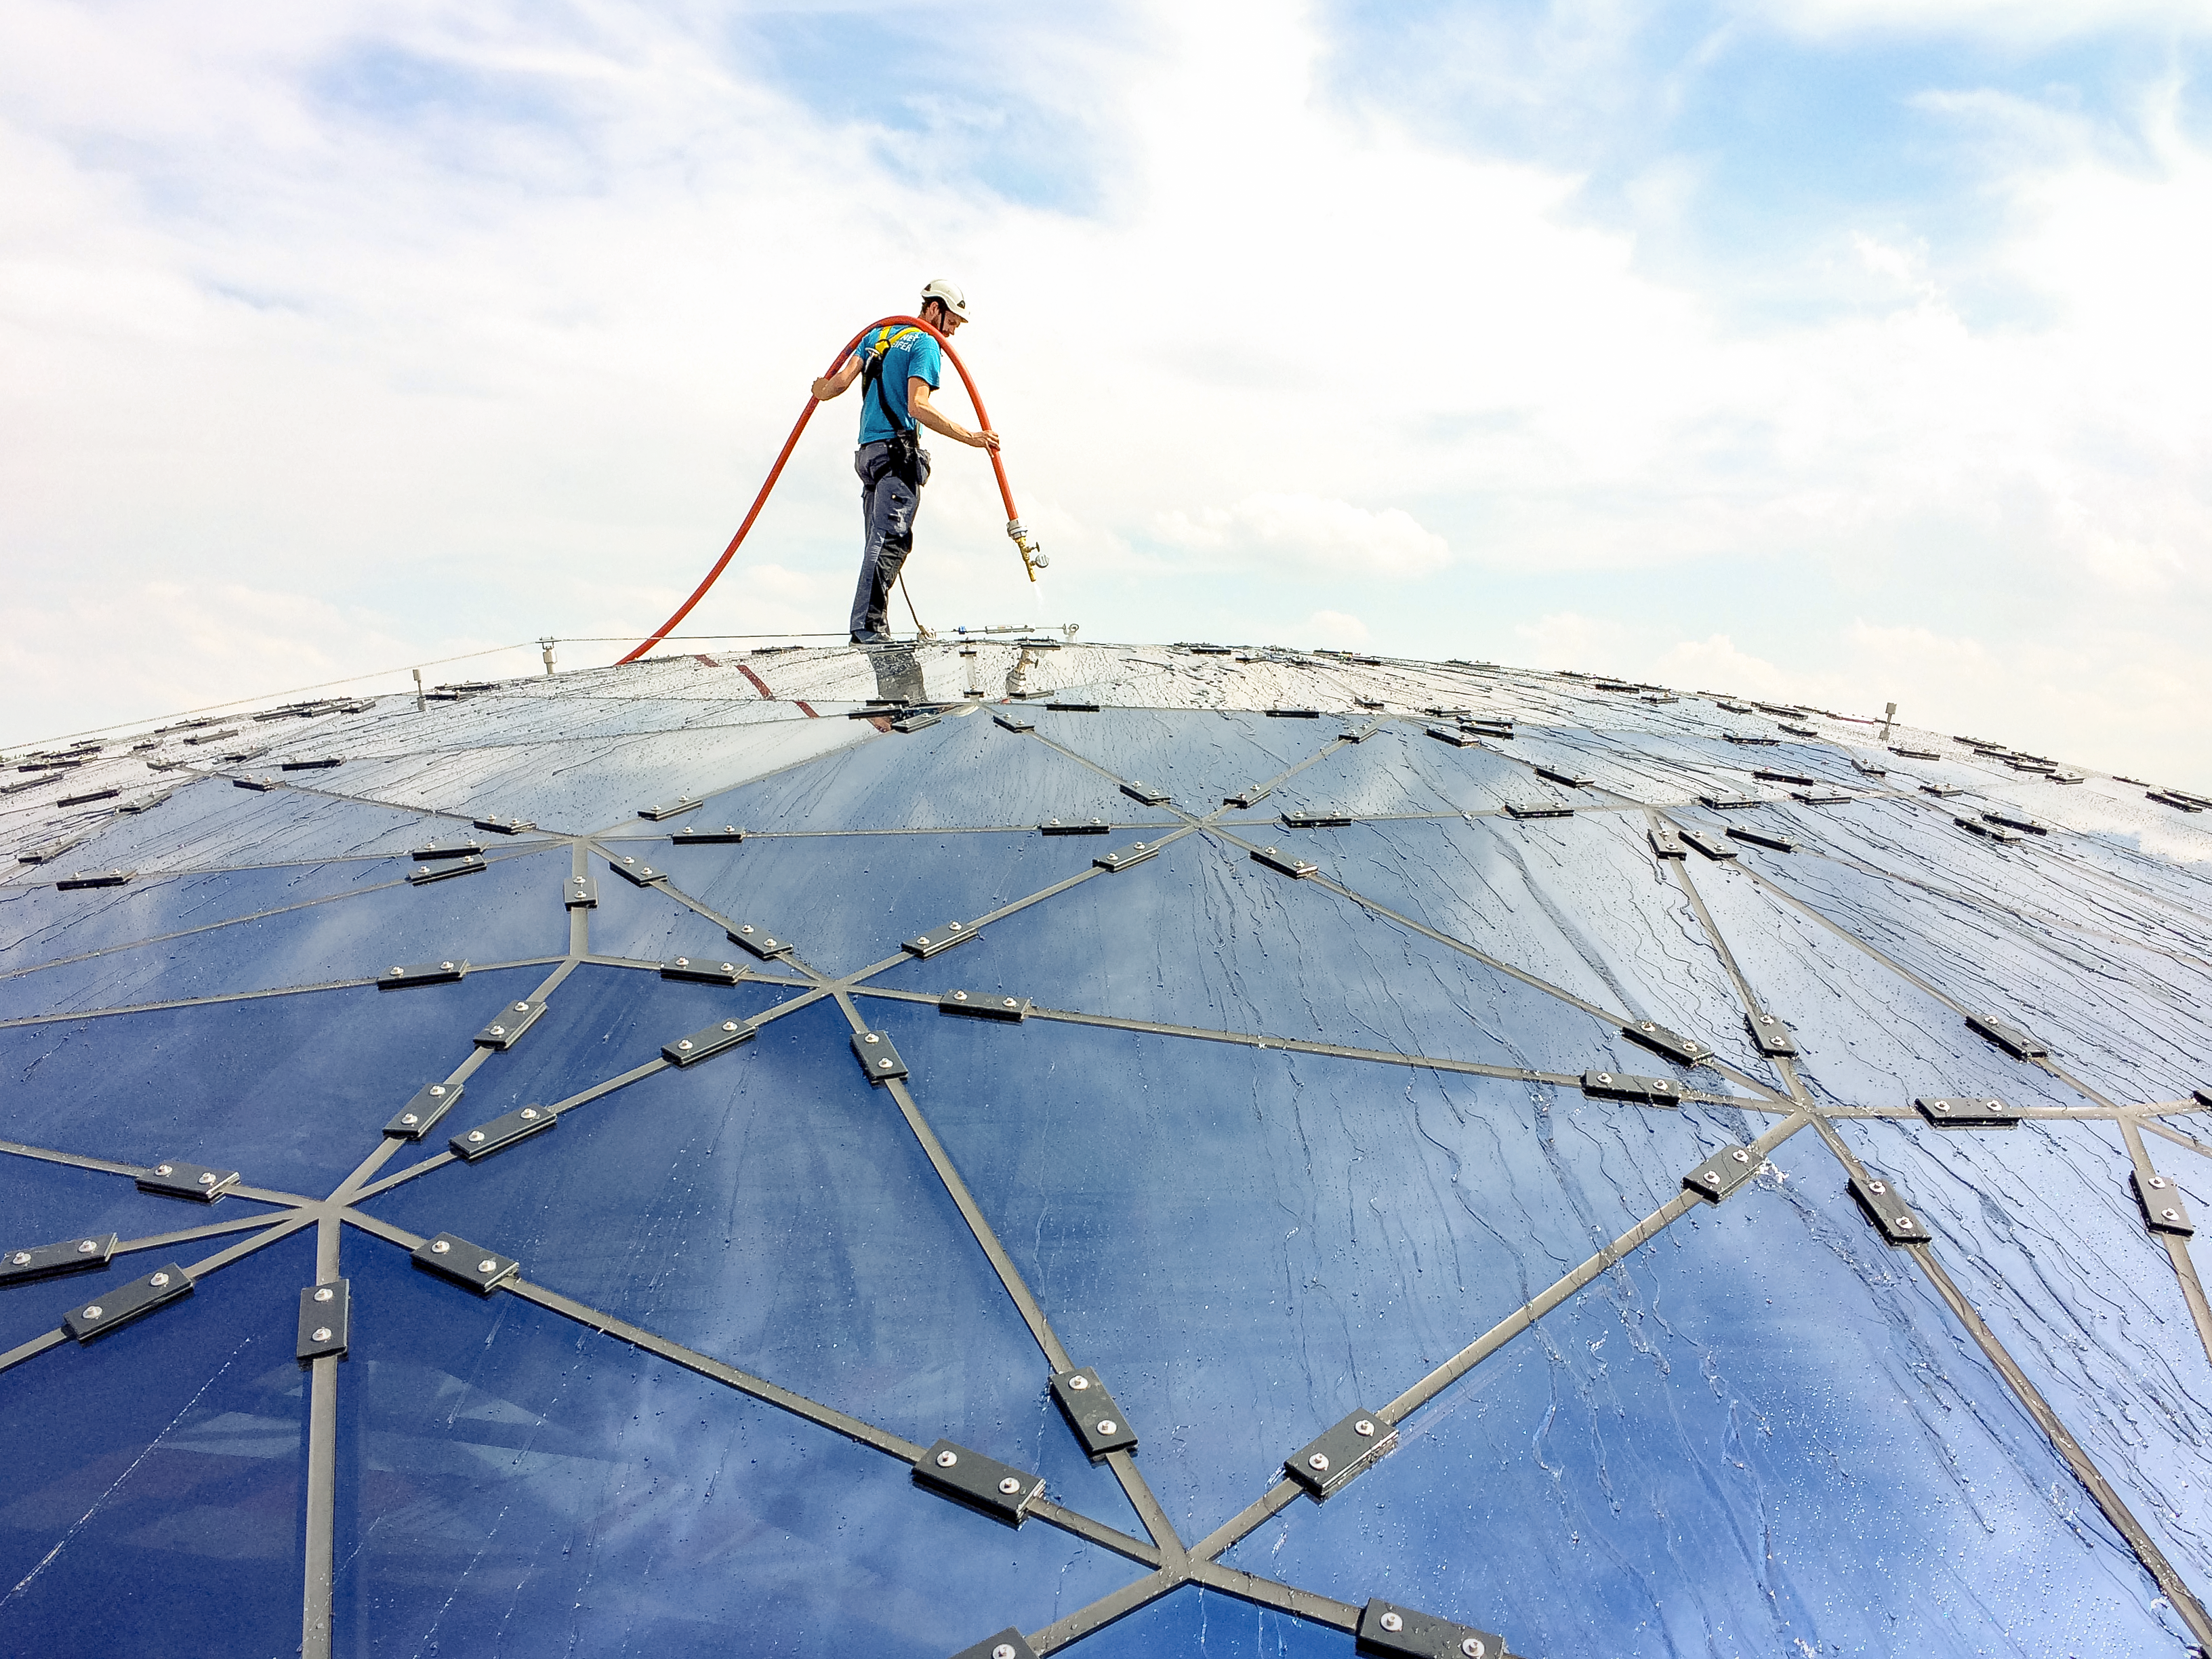

Are the stars water-proof?

Testing the seals of the Star-roof at the ESO Supernova Planetarium & Visitor Centre.

Credit: Architekten Bernhardt + Partner (www.bp-da.de)